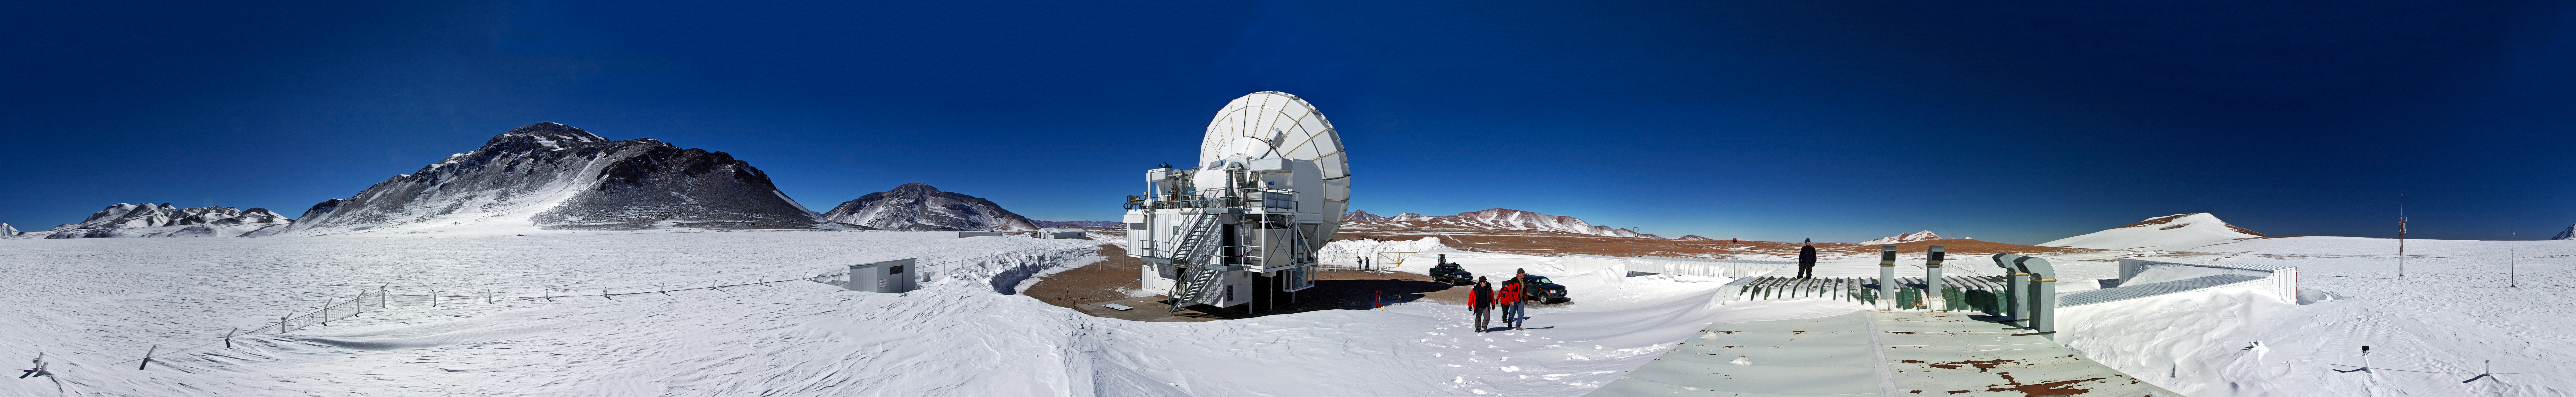

Chajnator under snow

Chajnantor is difficult to recognise after a blizzard, as viewed in this 360 degree panorama.

Credit: G. Wieching/ESO